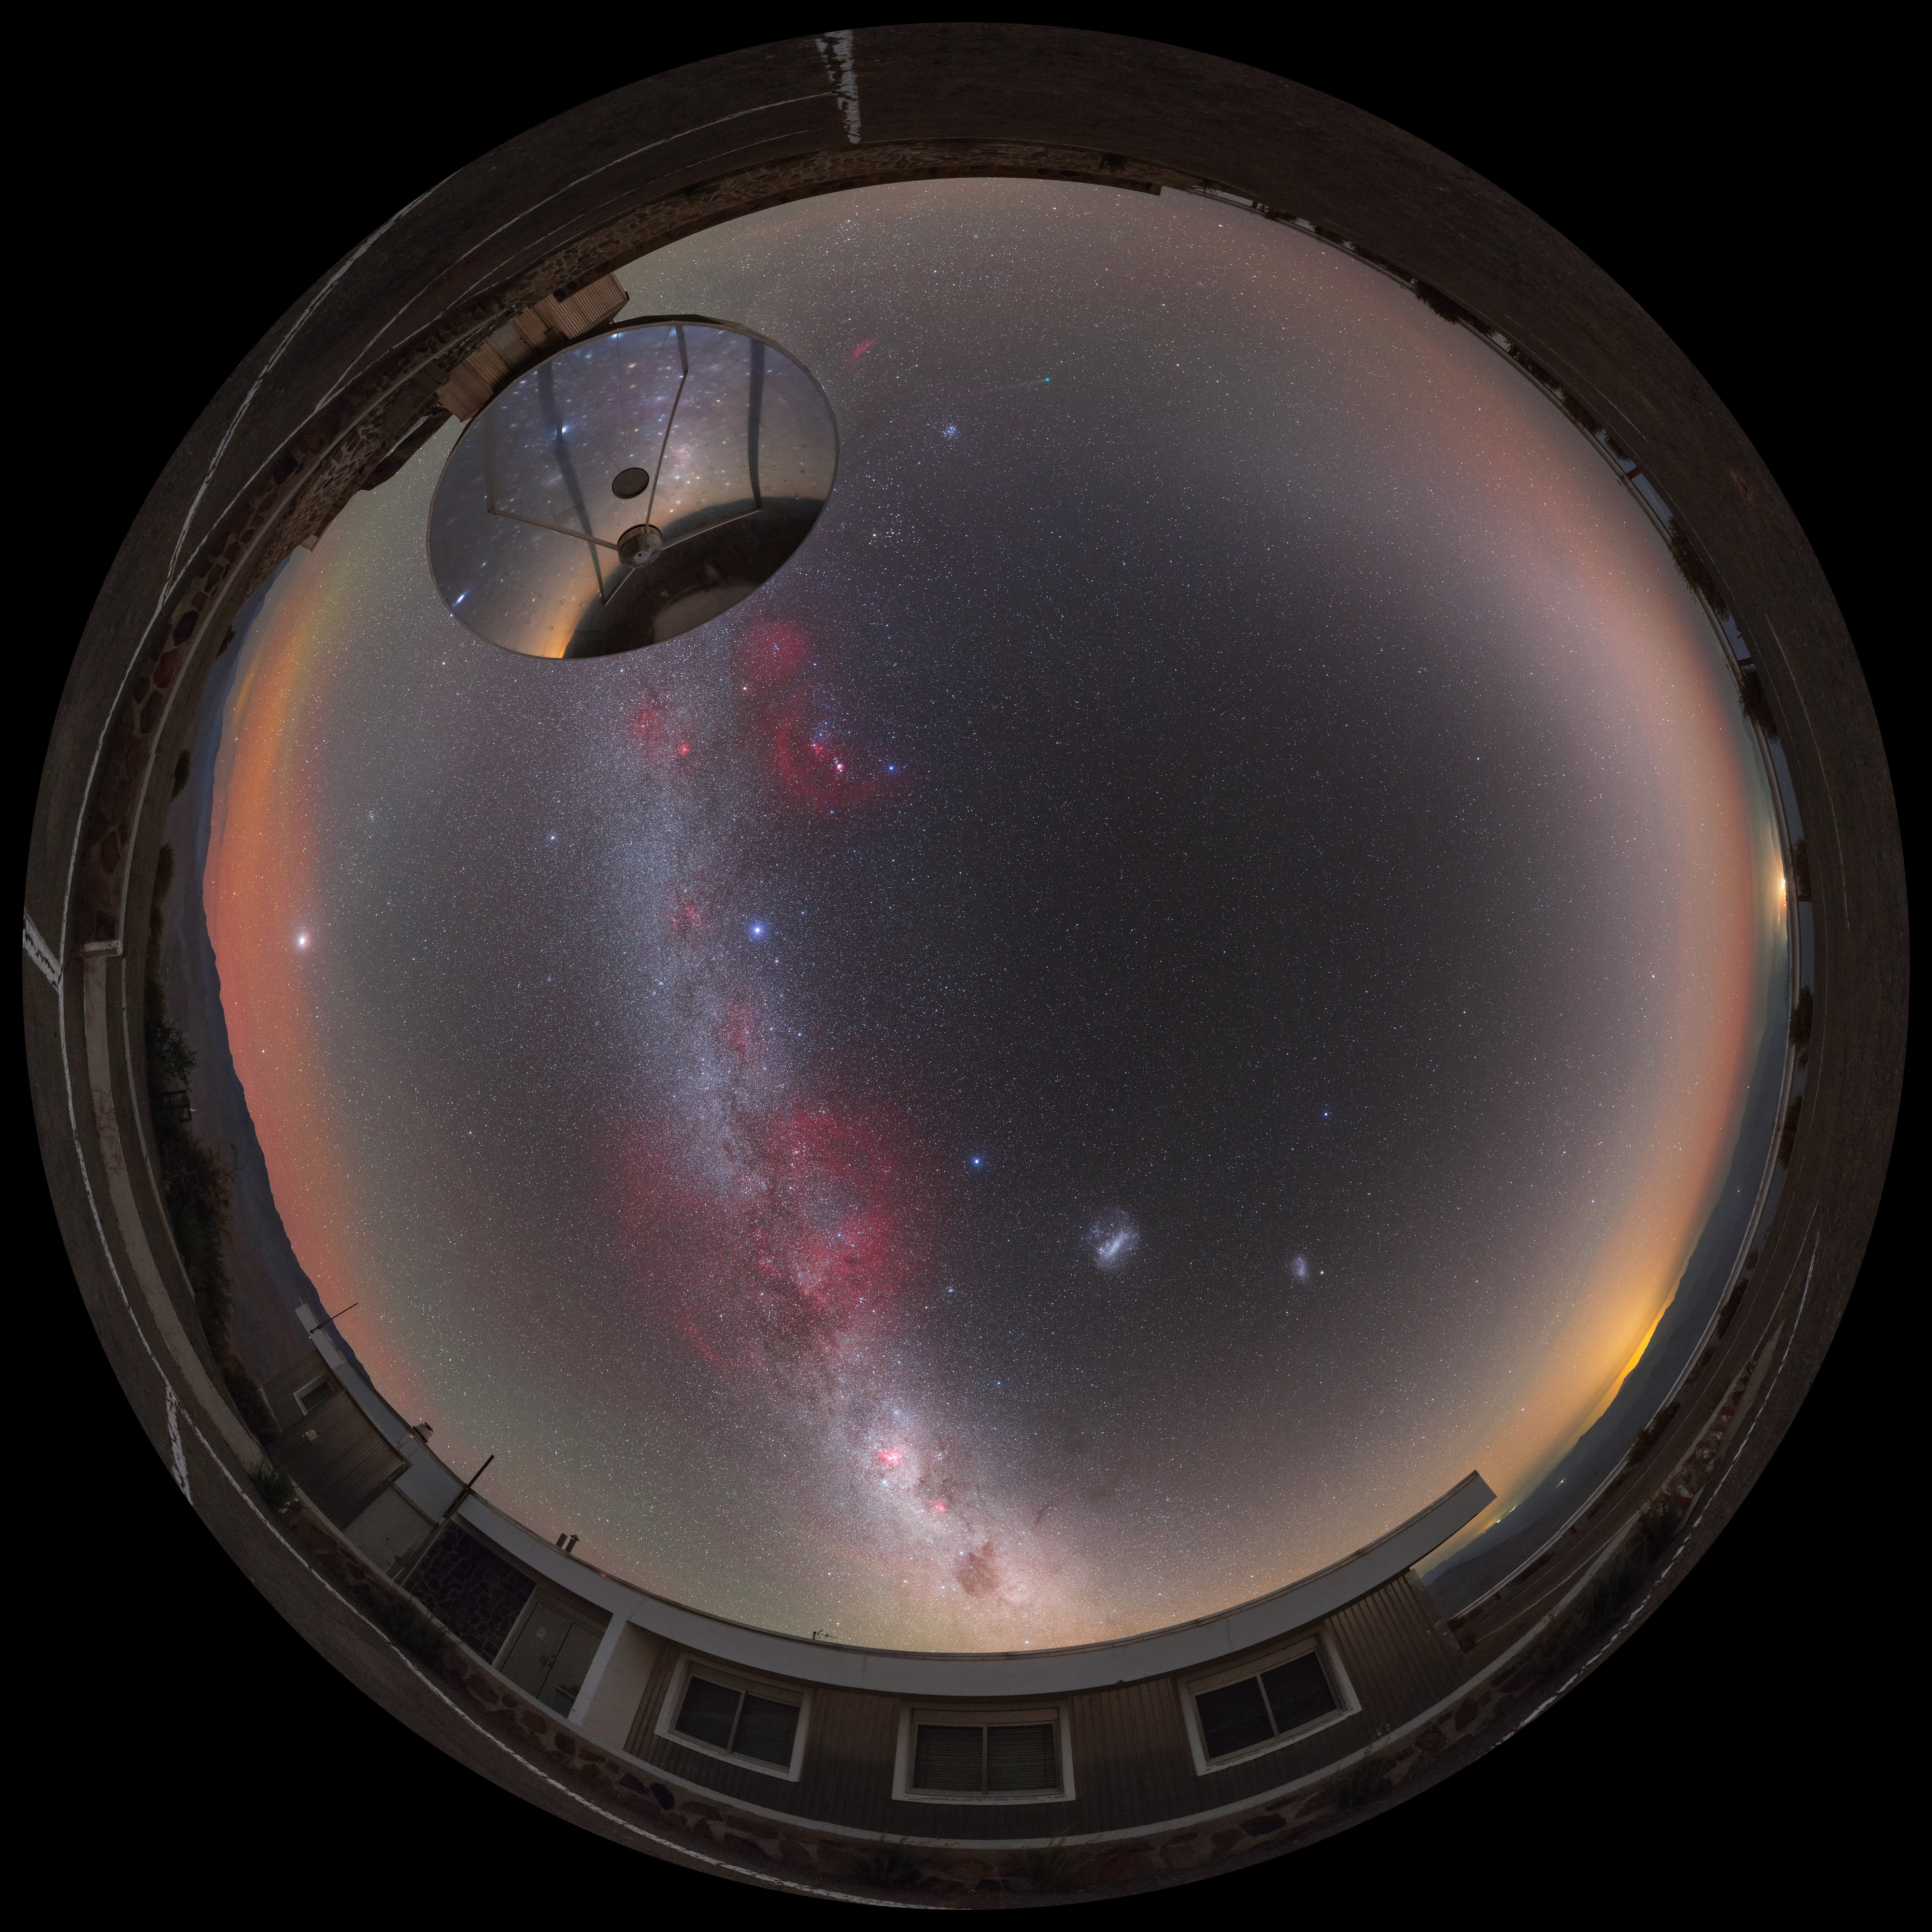

A comet across the zodiac

This striking image was originally captured as a 360 degree panorama, but it has been edited by a fisheye projection, giving it the distinctive fisheye lens appearance of a circular window, peering into a different world. Here the landscape at the La Silla observatory in Chile can be seen wrapped around the edge, whilst a comet fires across the Zodiac constellations.

Credit: ESO/P. Horálek